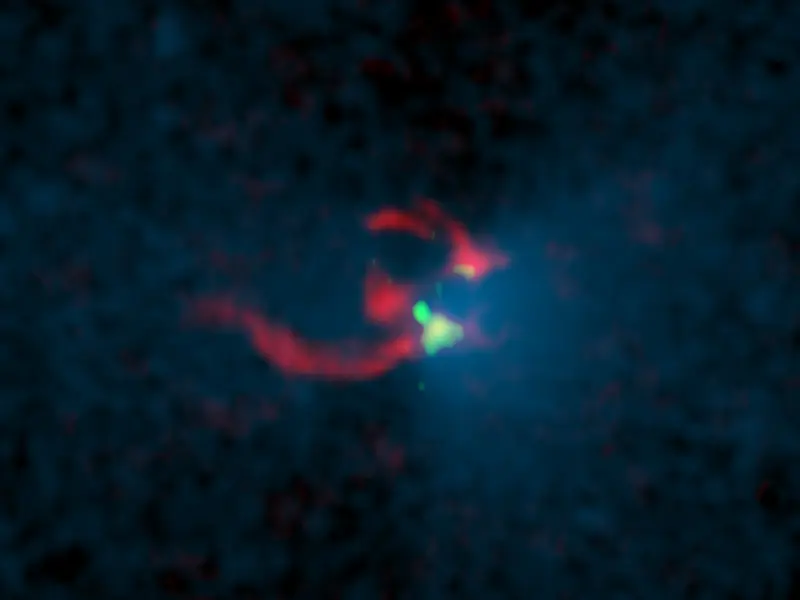

Observaciones de emisión continua de polvo

Imagen compuesta en colores: observaciones de emisión continua de polvo (verde) y emisión de gas de alta densidad (rojo) y observaciones del telescopio Spitzer de emisión infrarroja (azul). La imagen en infrarrojo muestra solo la protoestrella central, mientras que los resultados observacionales de ALMA muestran núcleos de nubes moleculares de alta densidad y una nube de gas extendida.

Credit: Kazuki Tokuda (Osaka Prefecture University) / ALMA(ESO/NAOJ/NRAO) / NASA / JPL-Caltech